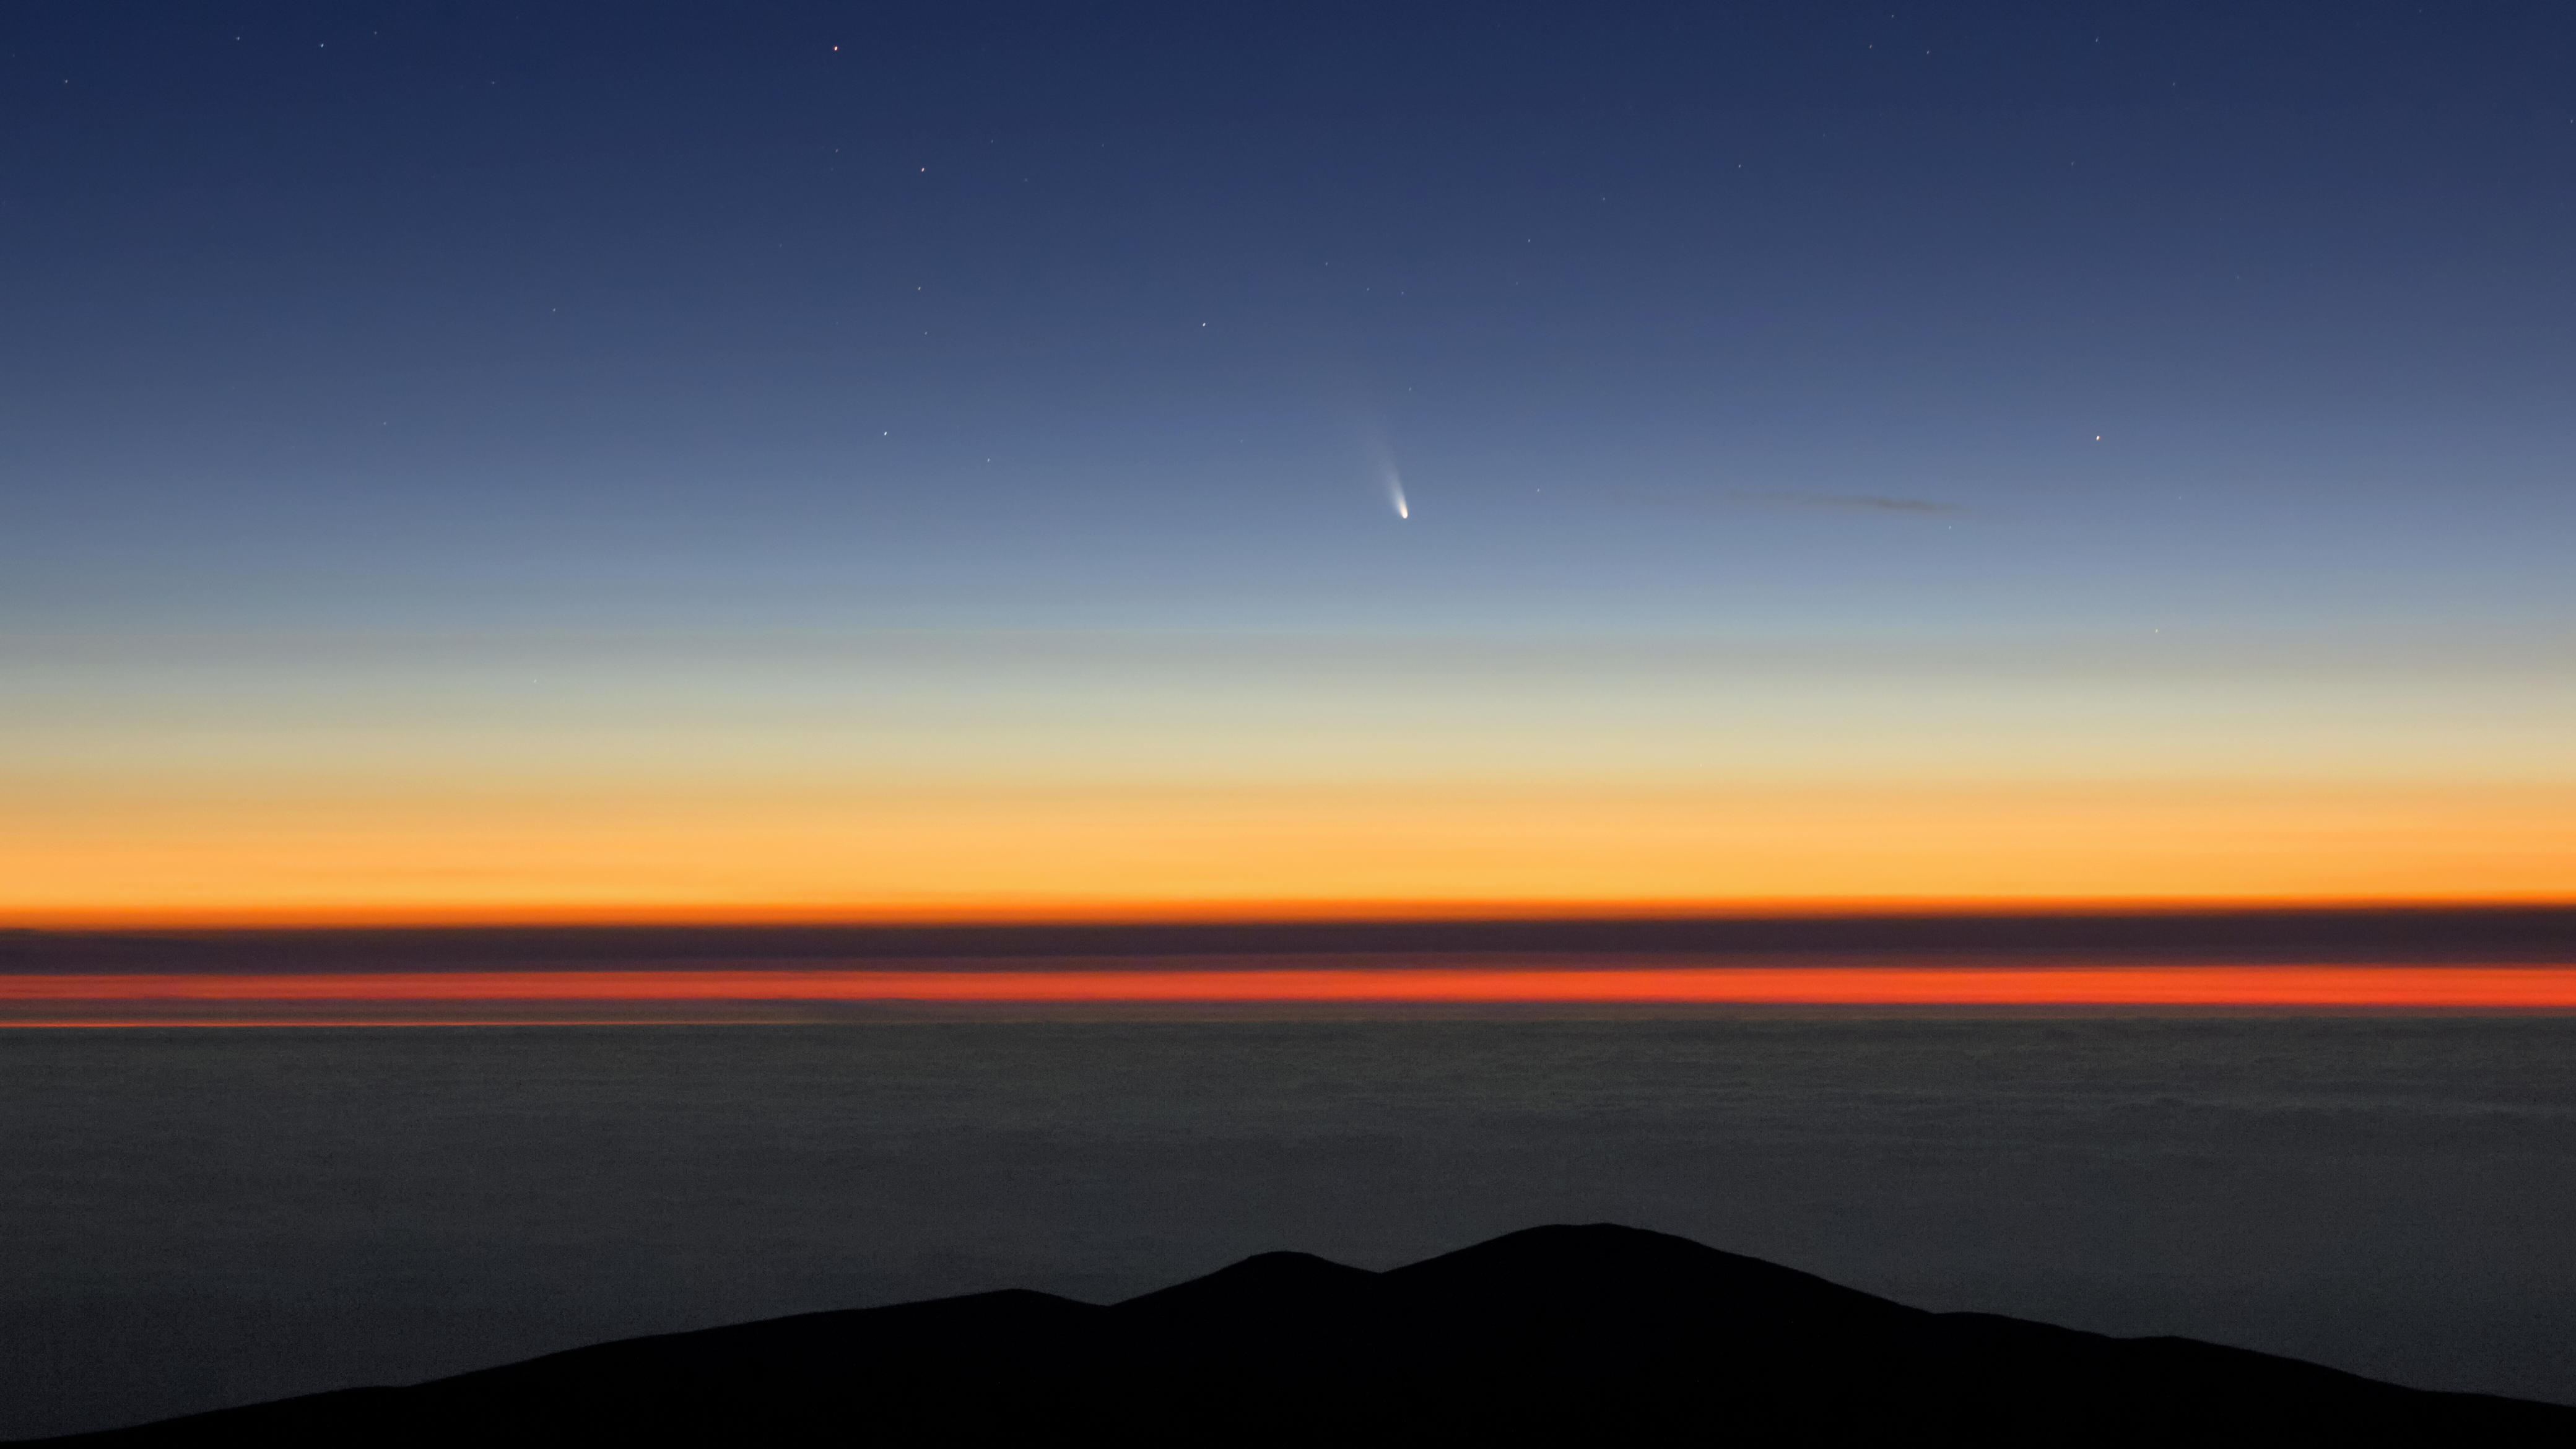

Visiting comet

The Atacama Desert is not only a good place to observe distant stars and galaxies, but also to look at objects much closer to us, like the visiting comet C/2011 L4.

Credit: ESO/J. Girard (djulik.com)